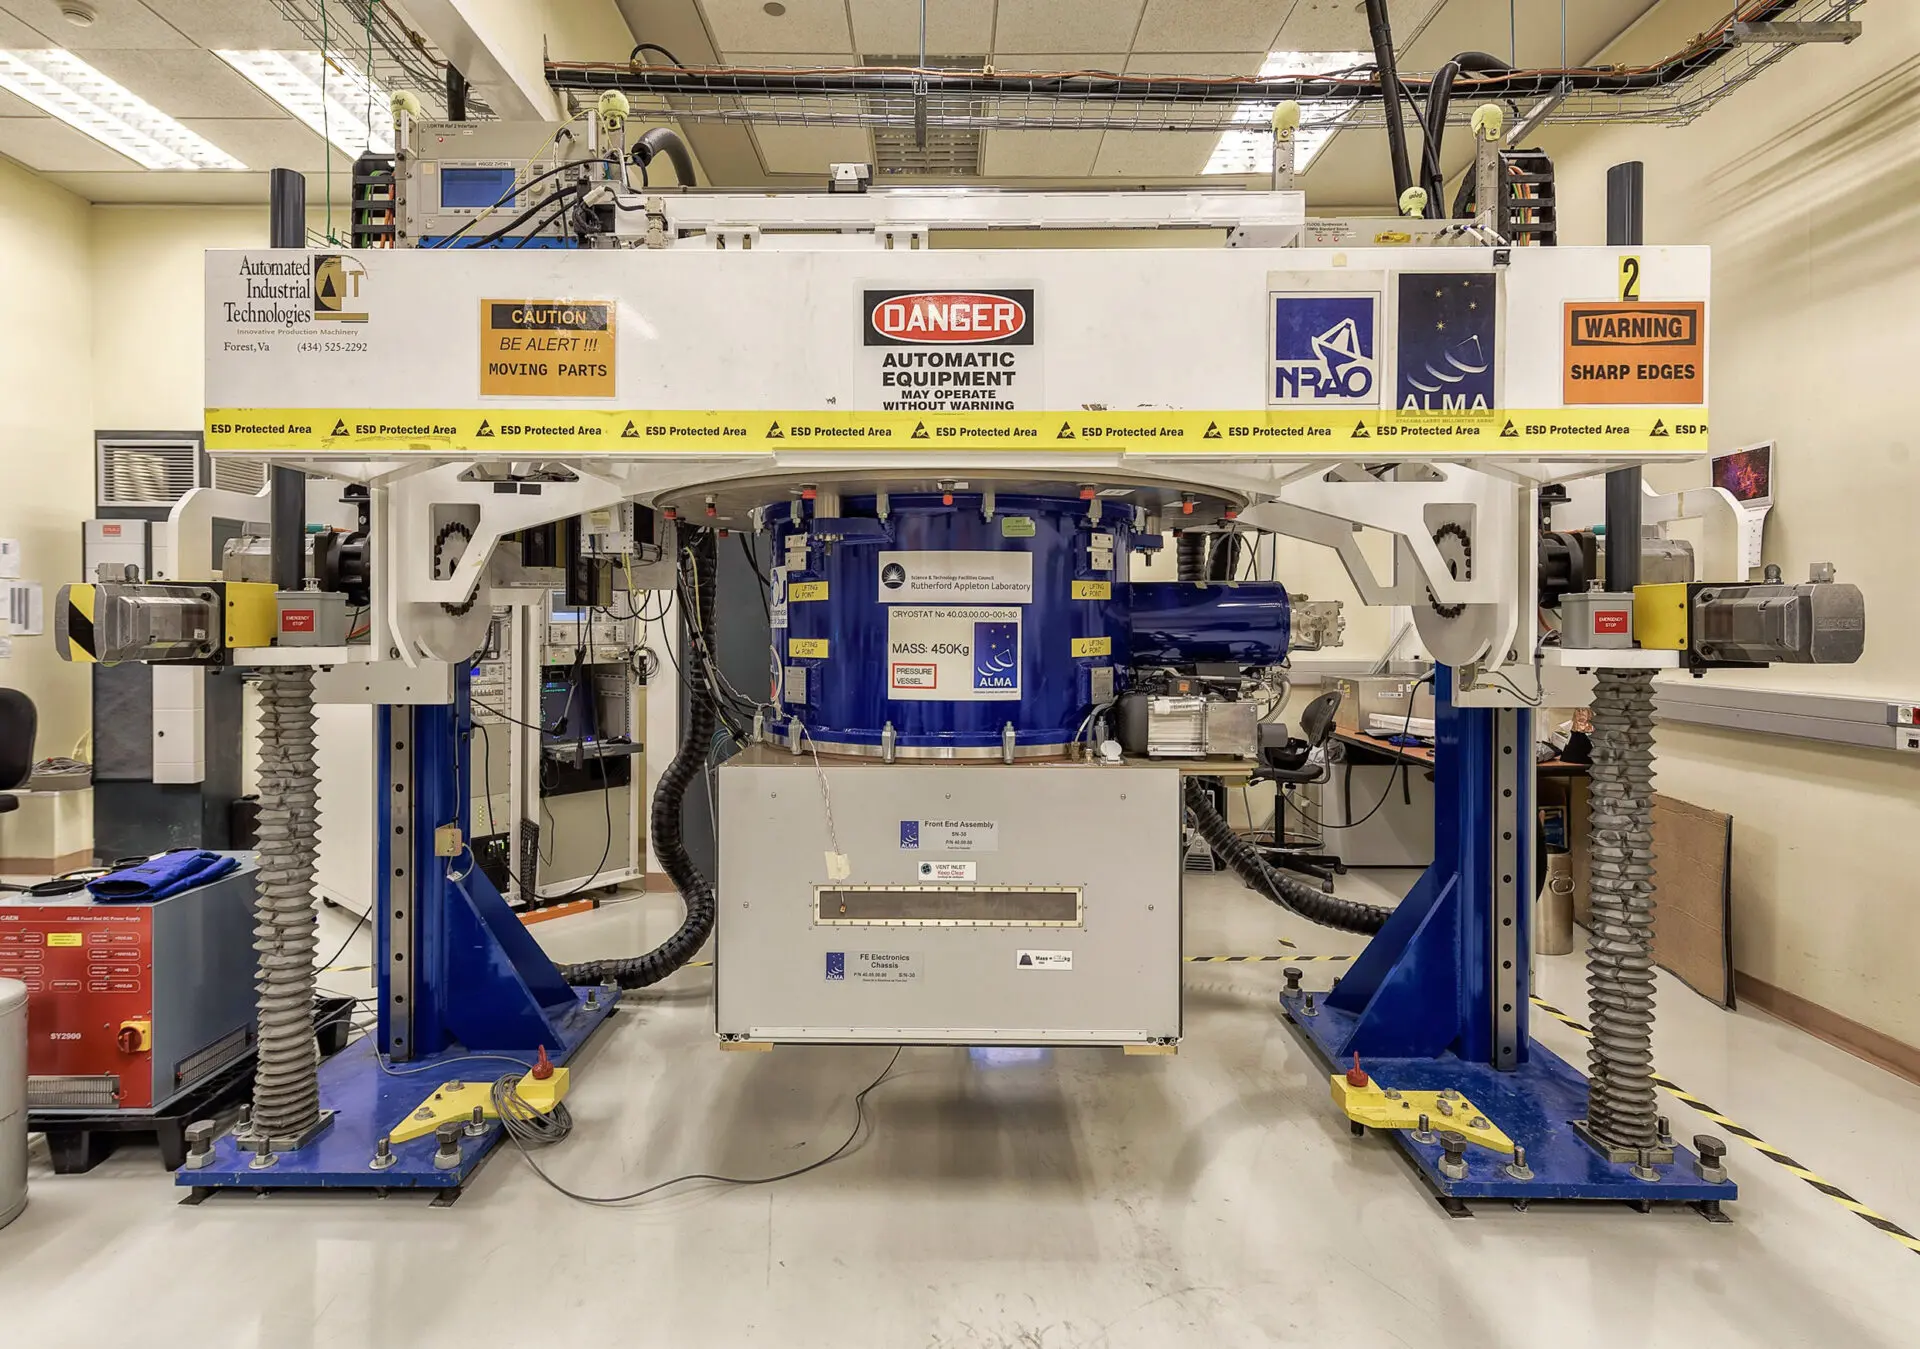

Front End calibration at the Lab in the OSF

Front End calibration at the Lab in the OSF.

Credit: ALMA (ESO/NAOJ/NRAO)